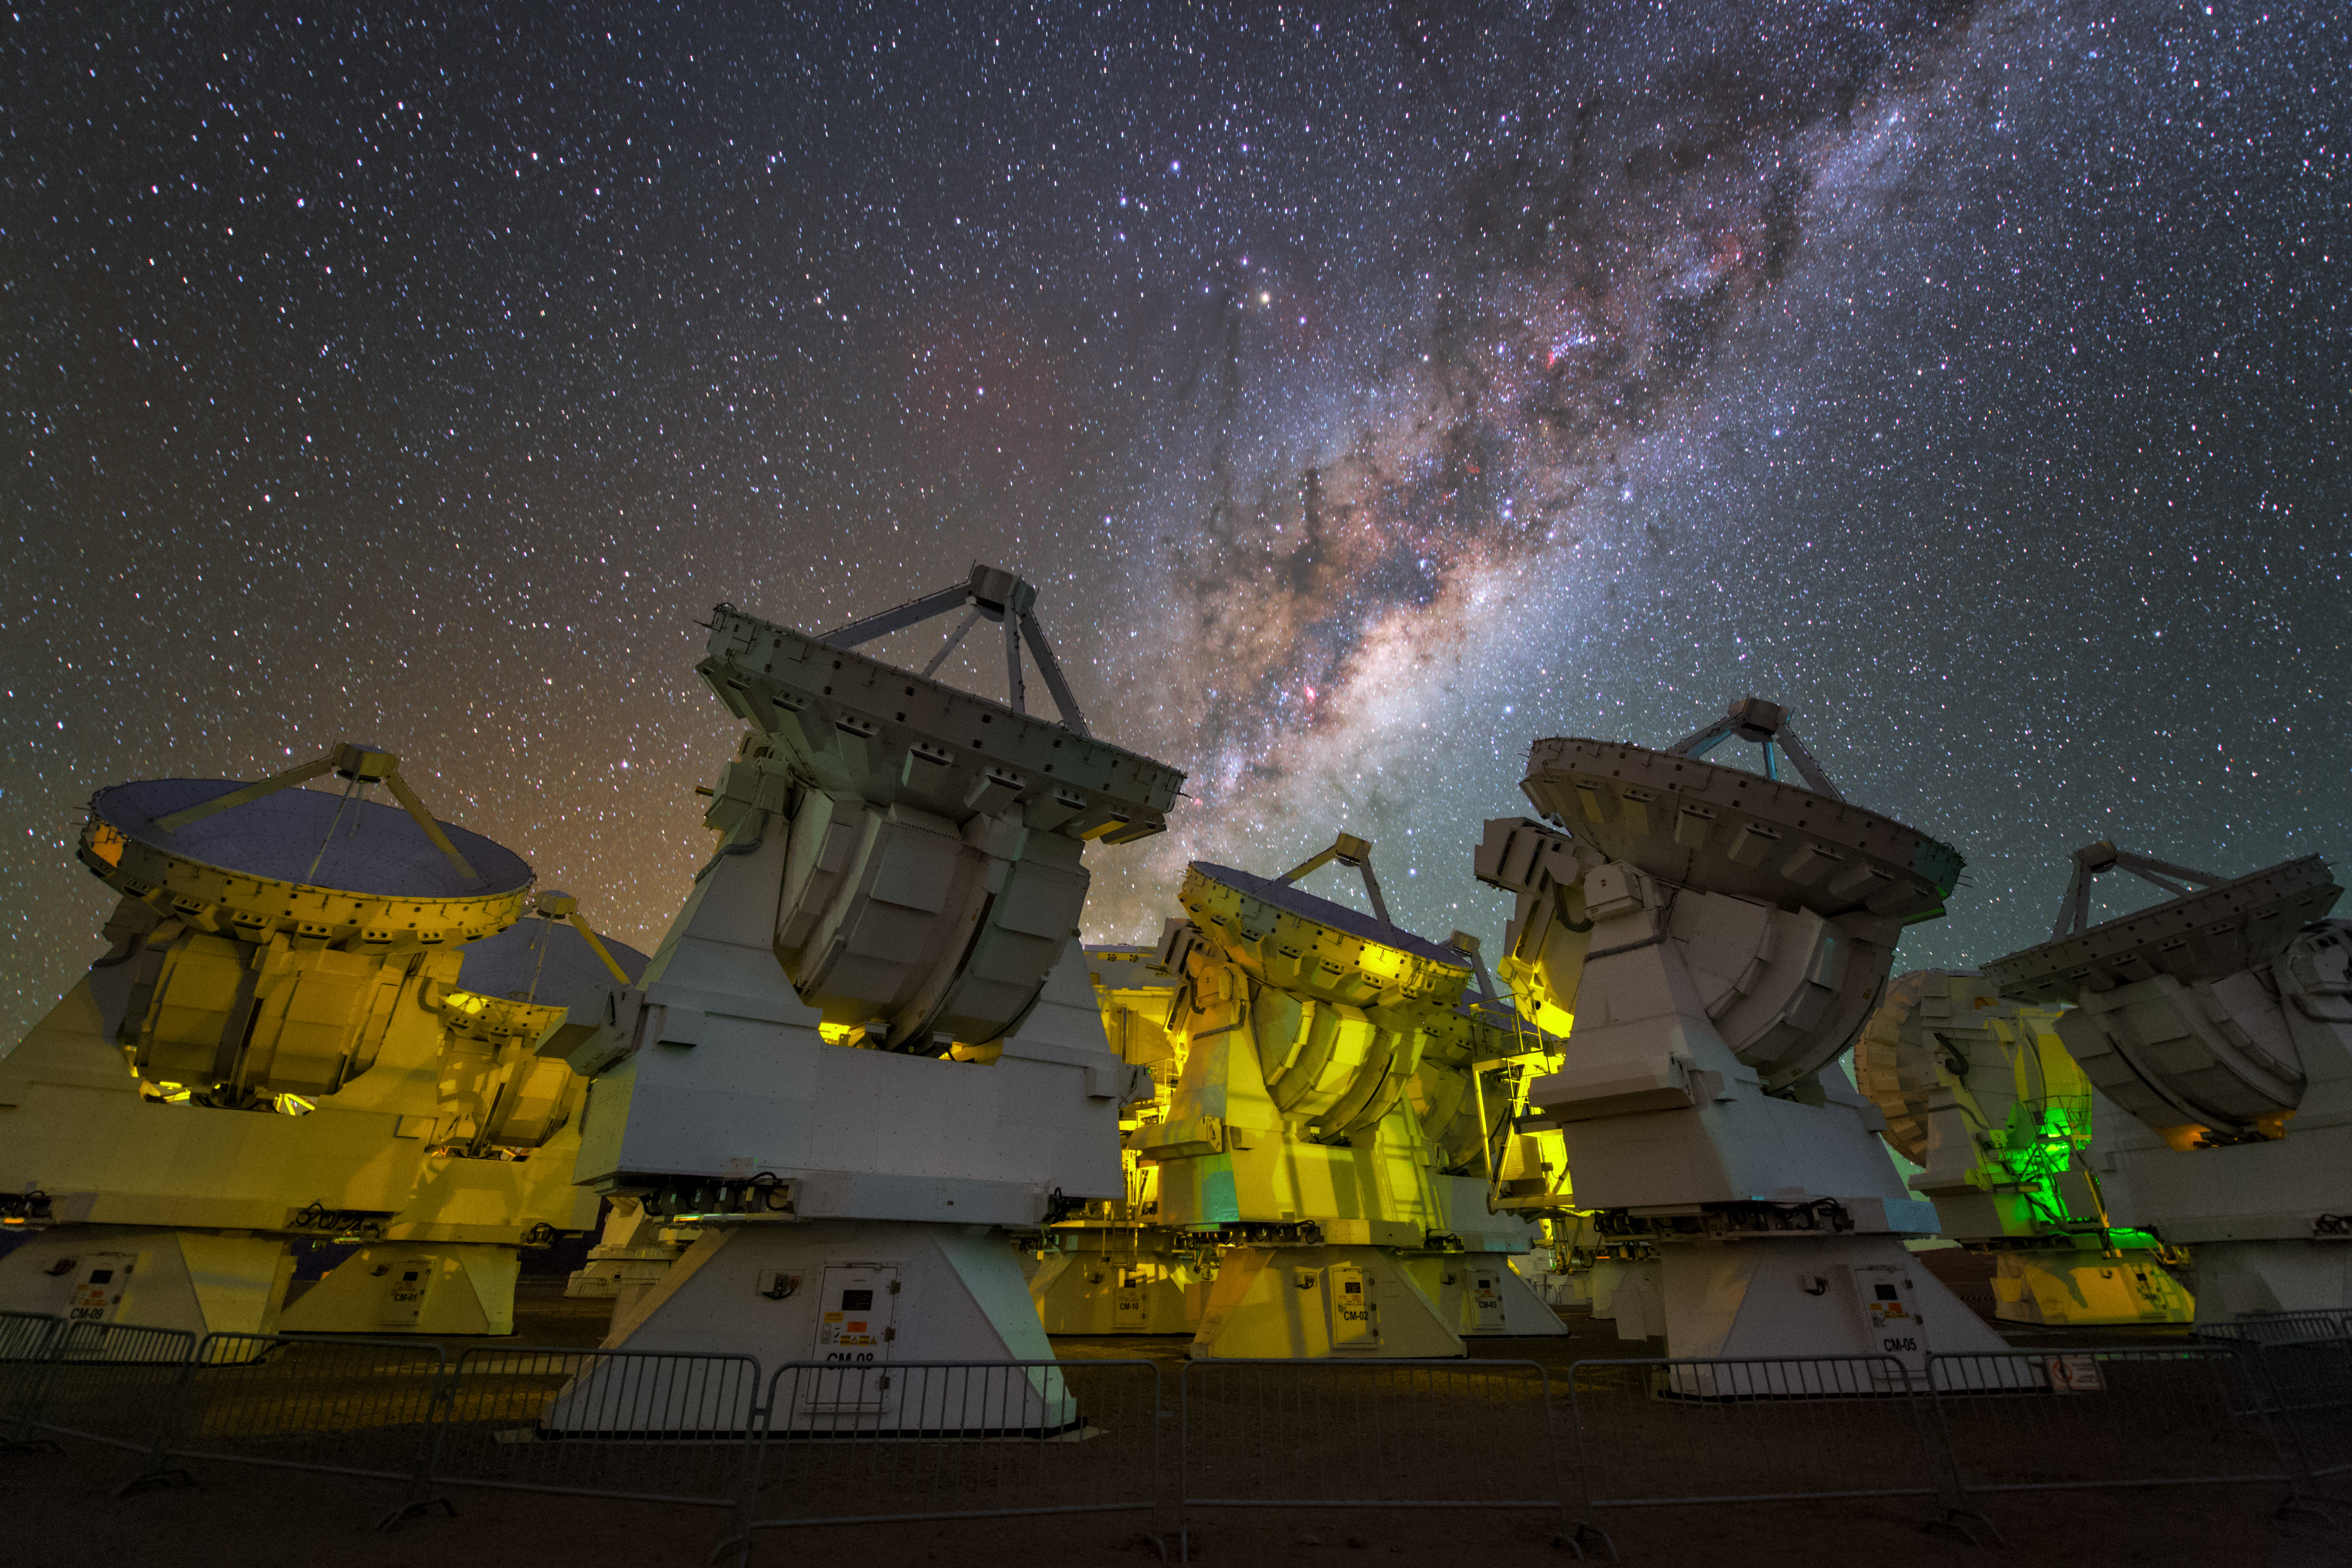

The Milky Way over ALMA

This nighttime view of several of the ALMA antennas also captures the spectacular southern Milky Way arching above.

Credit: ESO